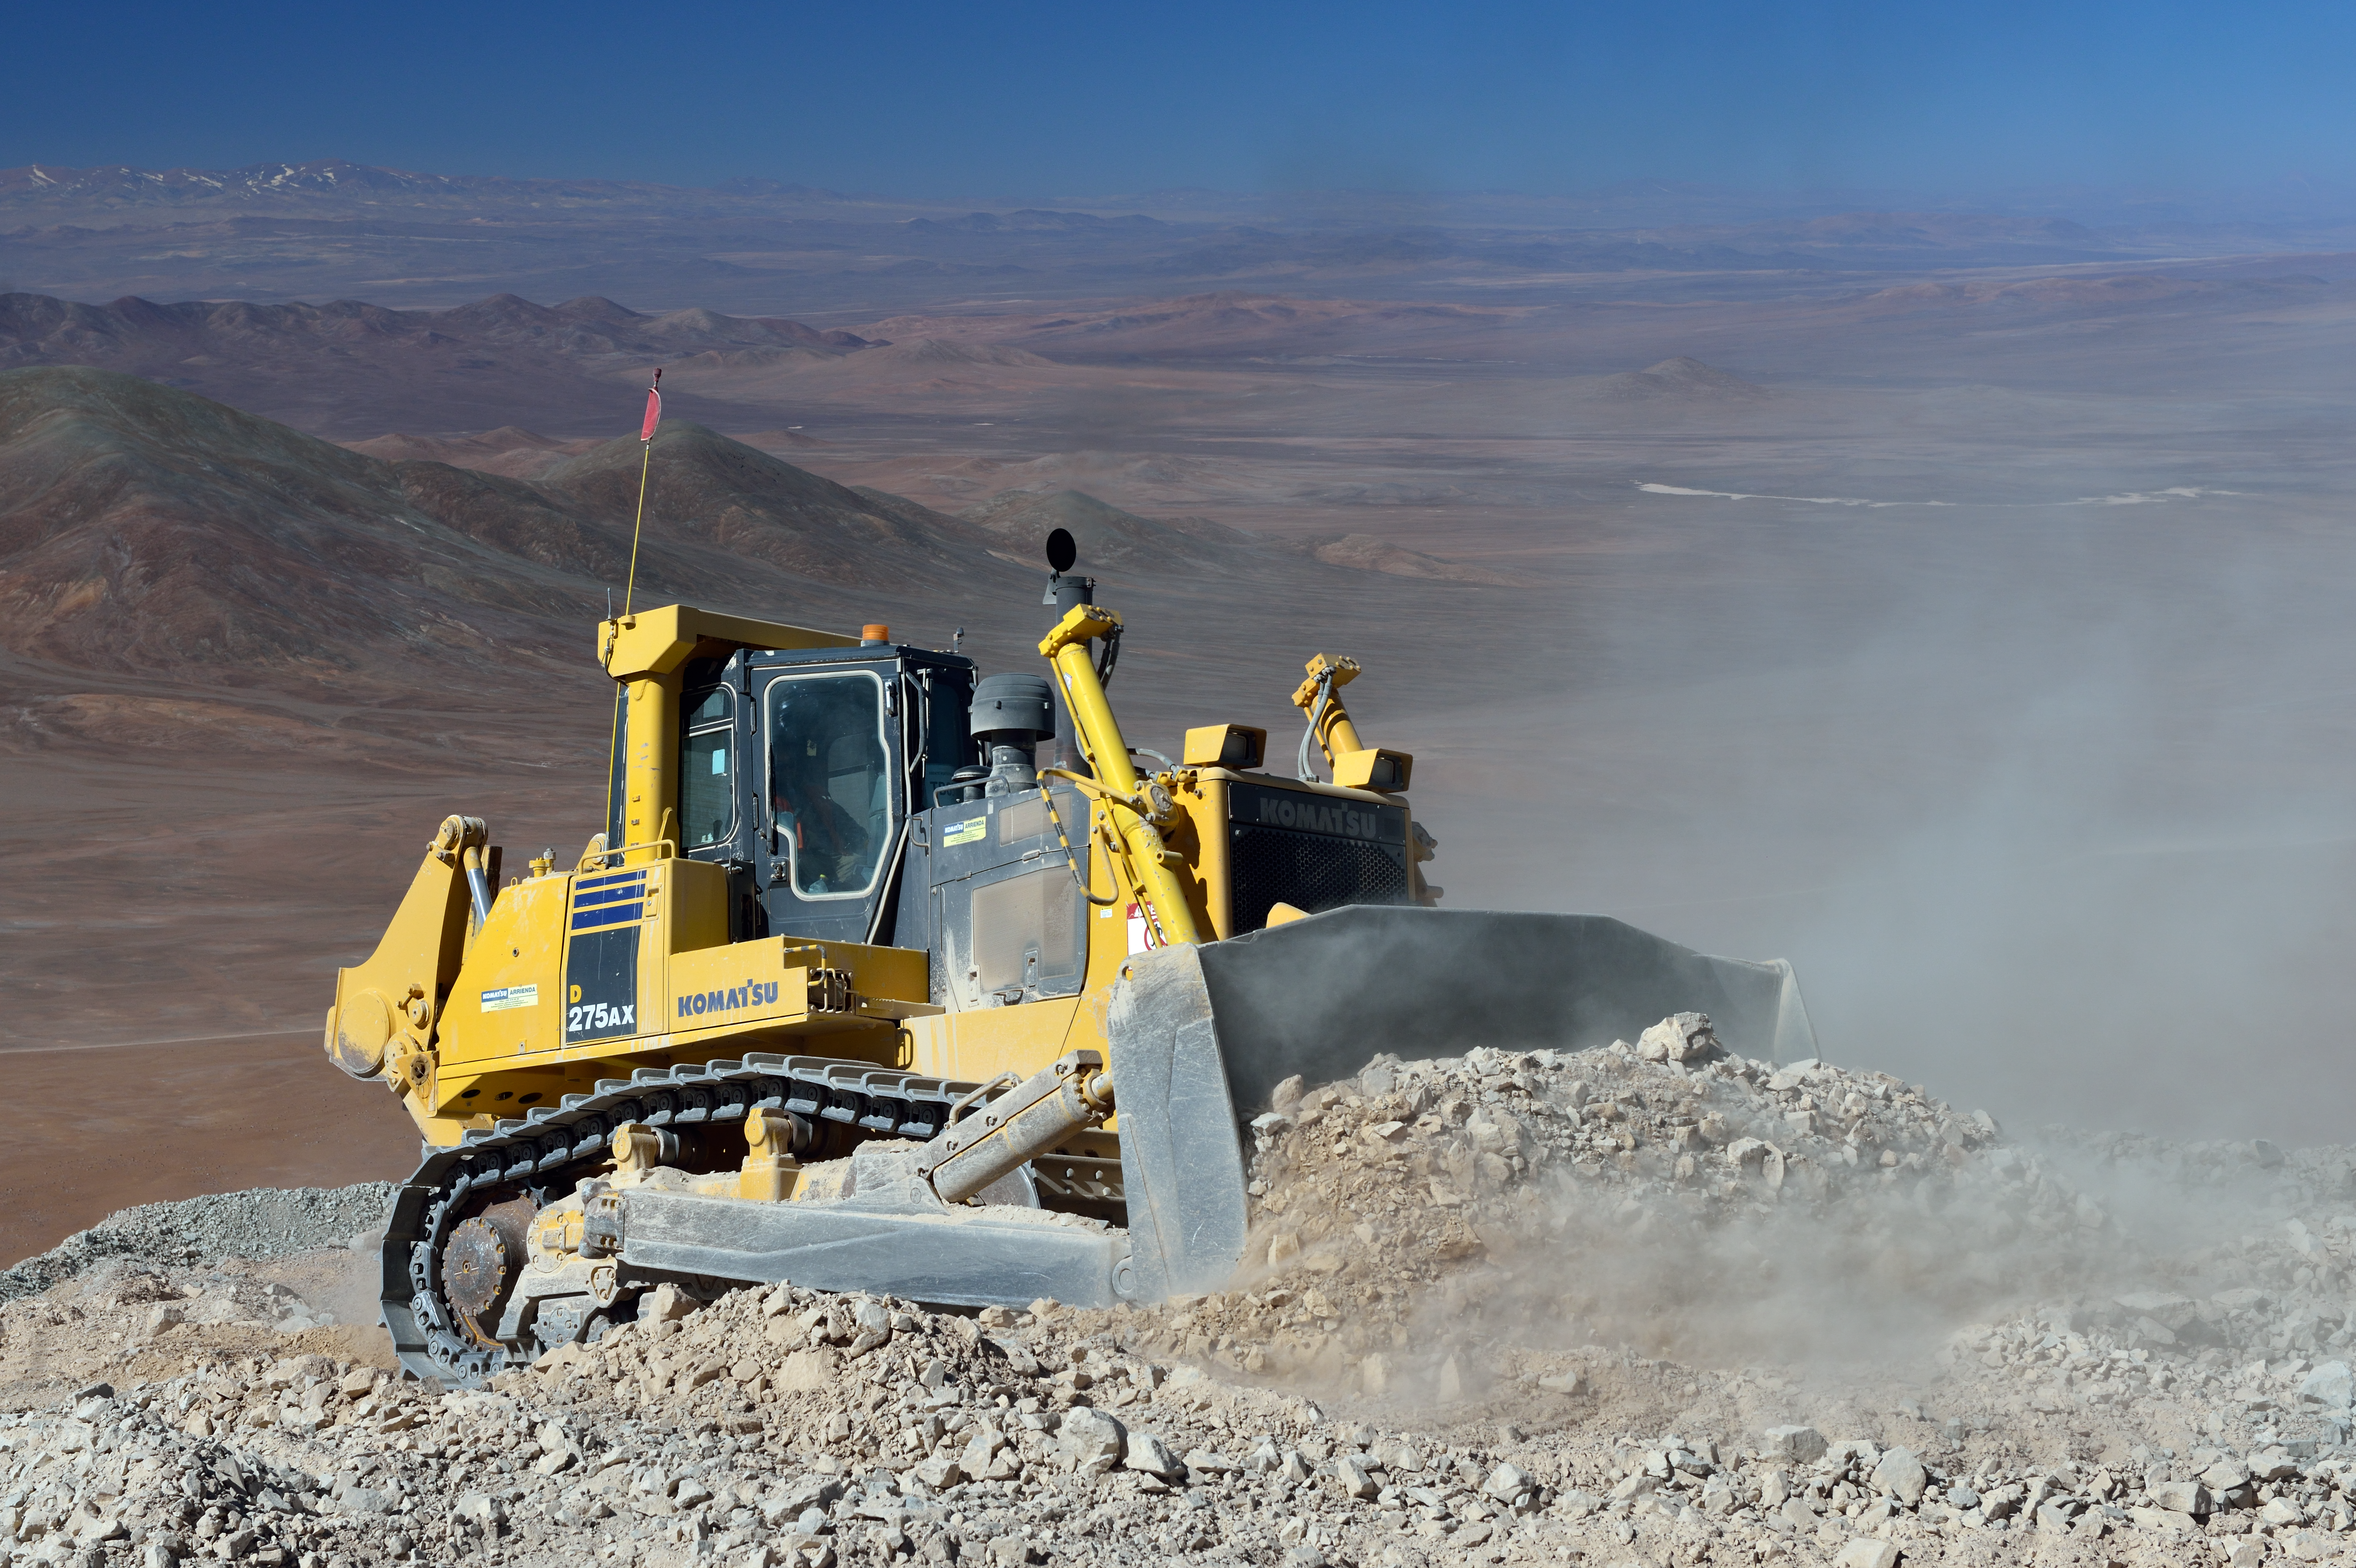

A bulldozer in the desert

In the emptieness of the Atacama Desert, this bulldozer helps creating the new road to the top of Cerro Armazones. Here will be the future operation site of the Extremely Large Telescope (ELT).

Credit: ESO/G. Hüdepohl (atacamaphoto.com)